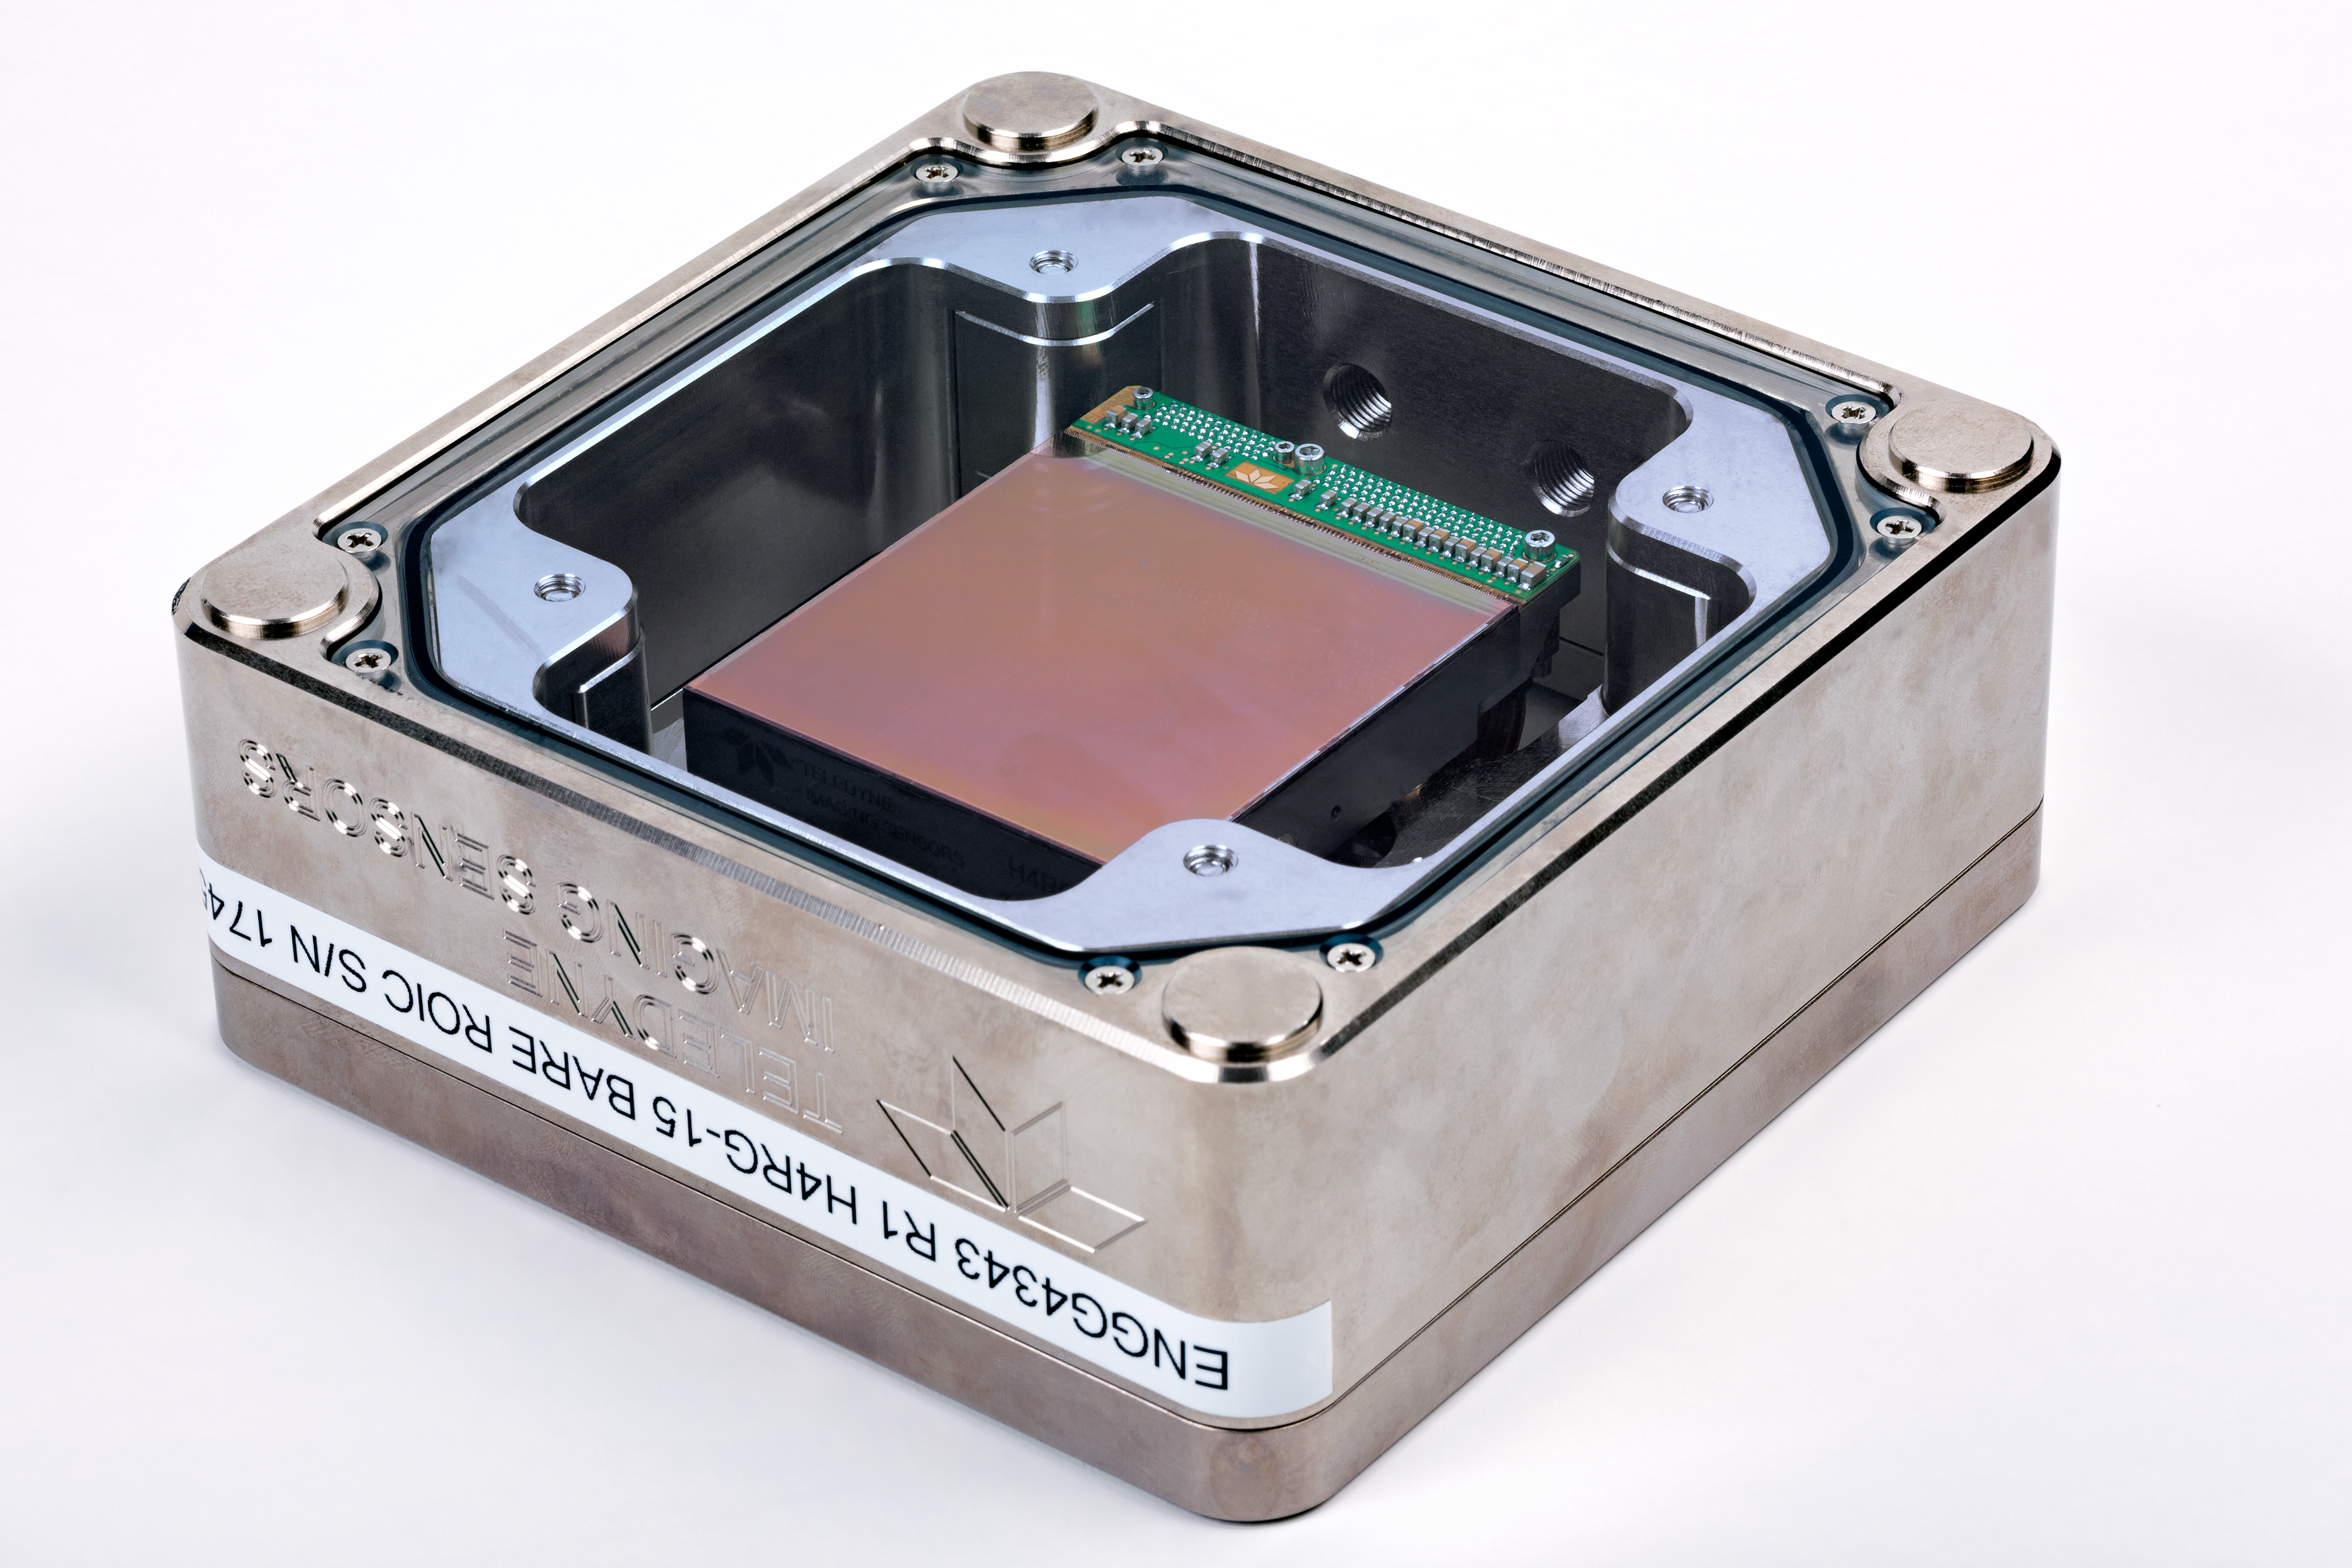

One of the new MOONS detectors

To be supplied by Teledyne Scientific & Imaging, this is one of the new generation of near-infrared detectors that will be used in the forthcoming MOONS spectrograph on ESO’s Very Large Telescope. These are the largest such detectors currently produced.

Credit: ESO/M. Zamani